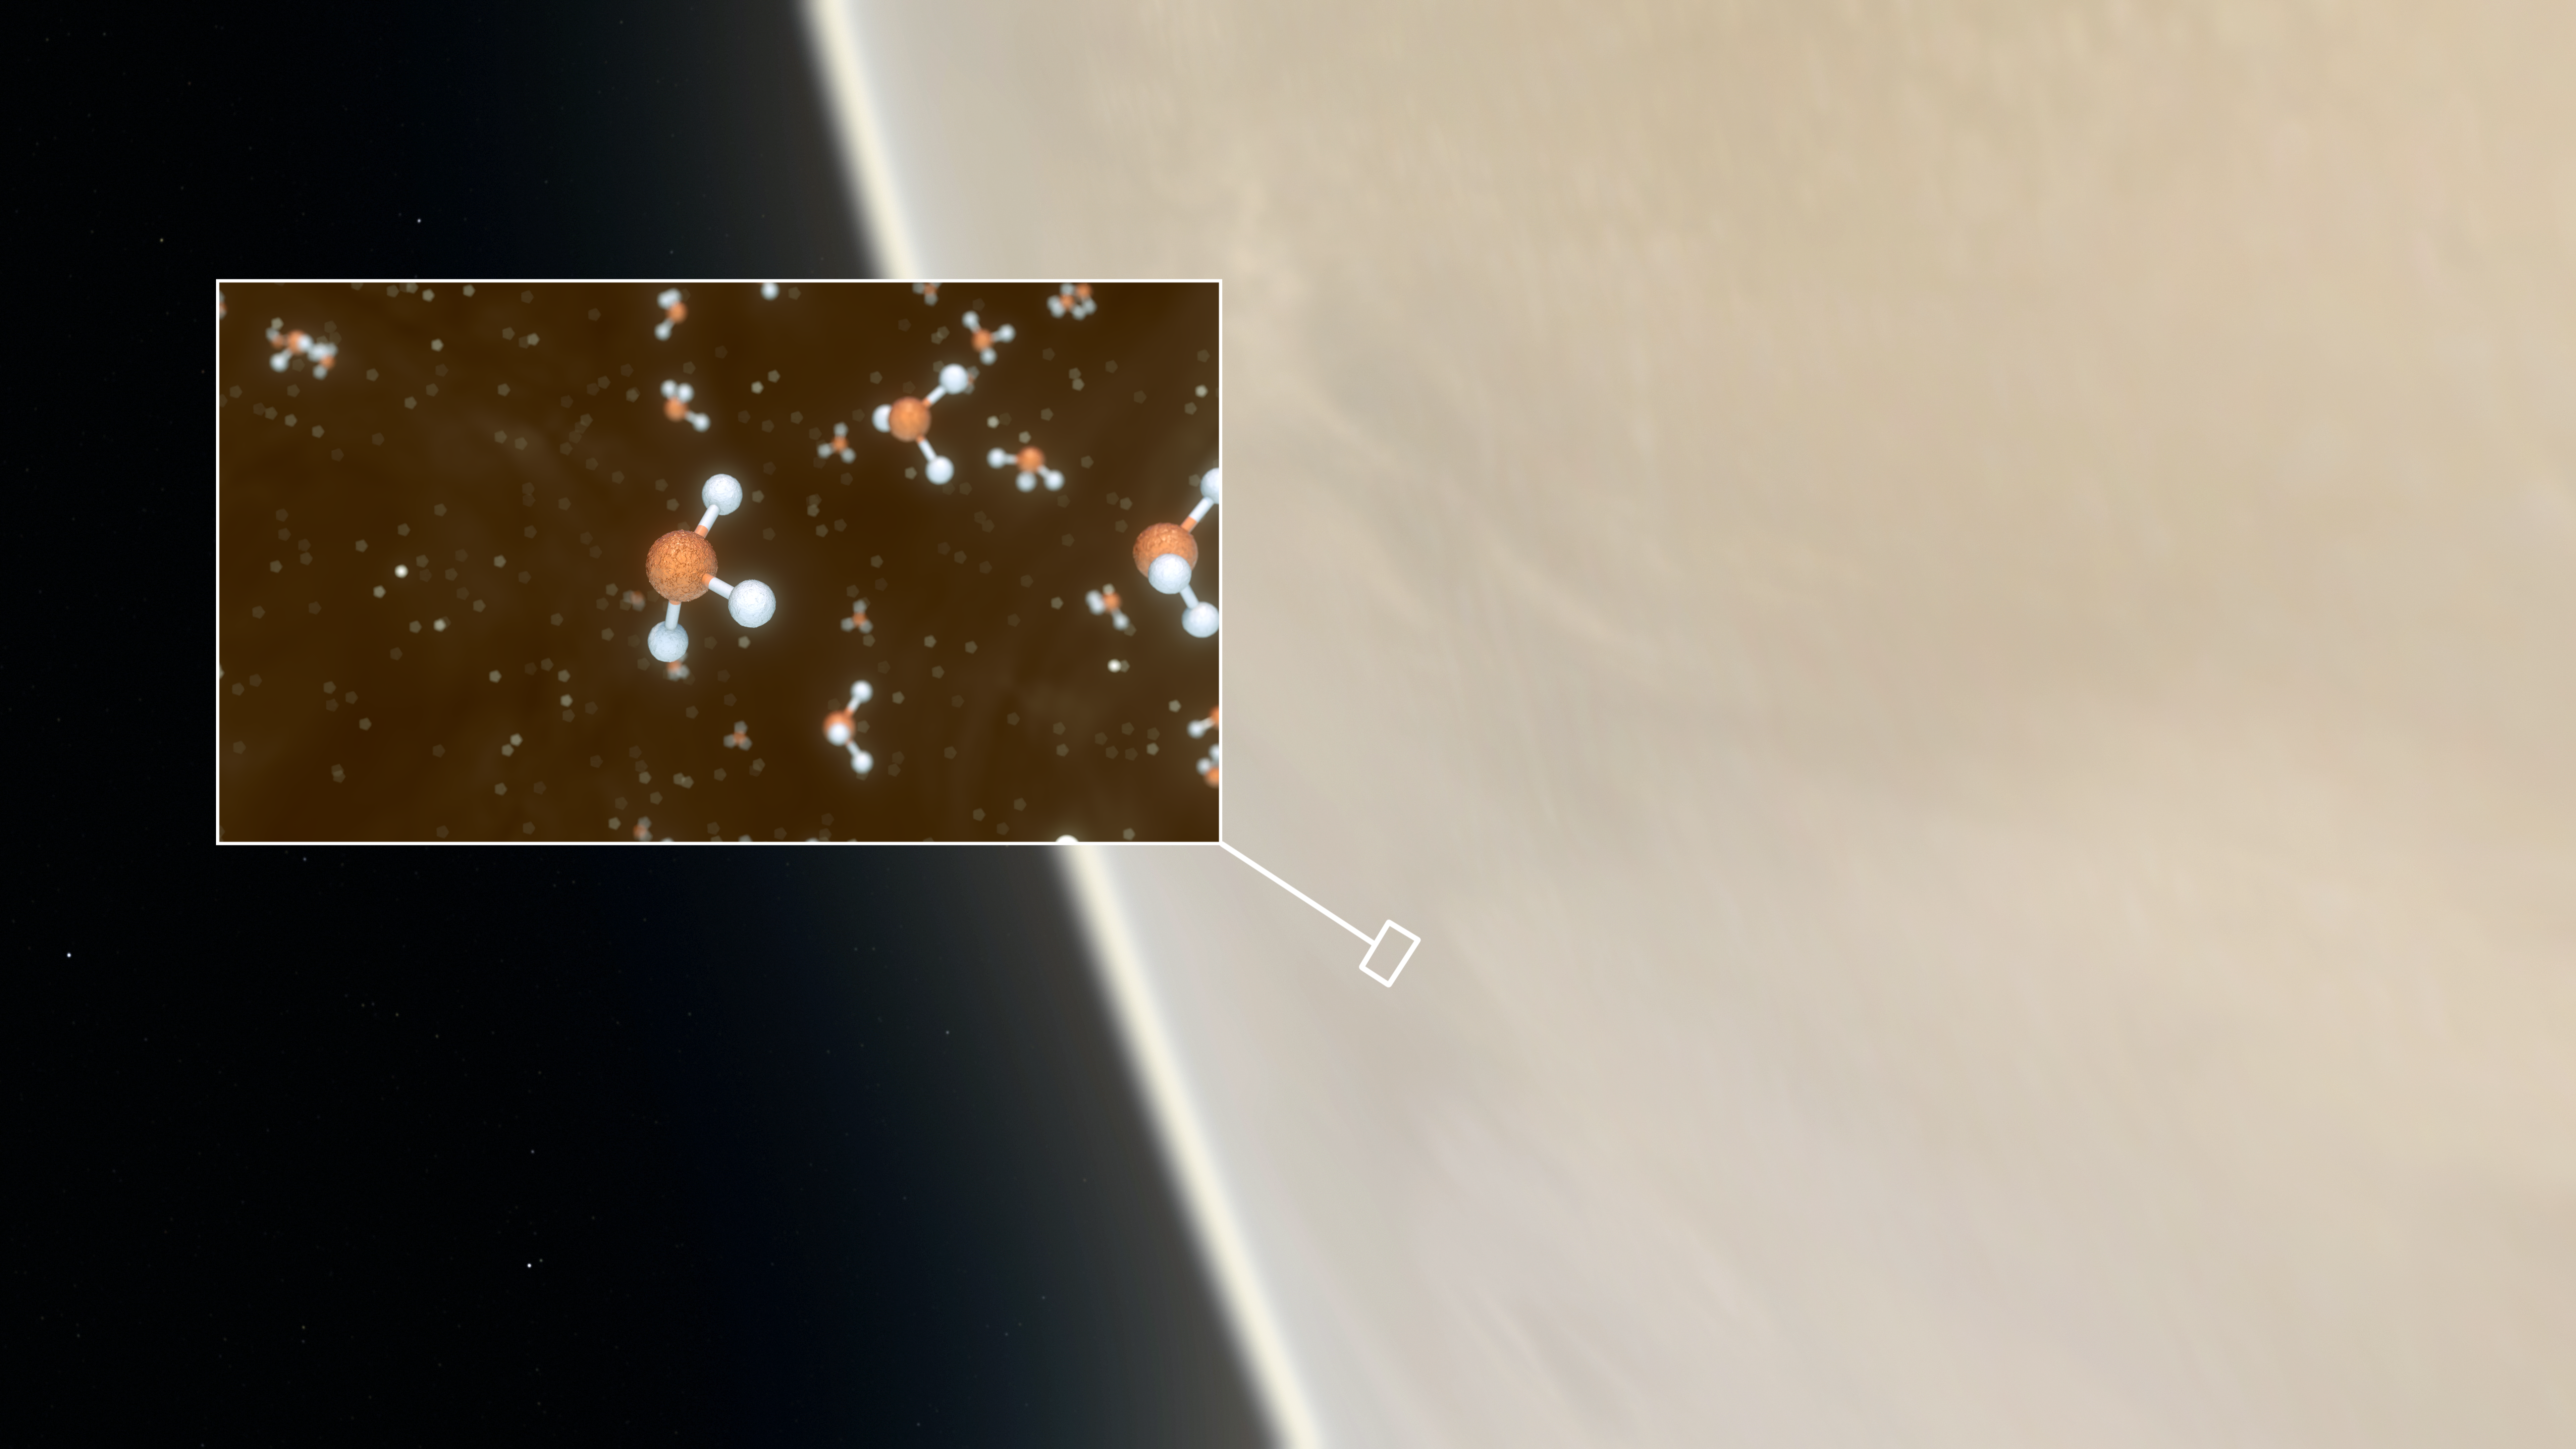

Phosphine detected in Venus's atmosphere

This artistic impression depicts our Solar System neighbour Venus, where scientists have confirmed the detection of phosphine molecules, a representation of which is shown in the inset. The molecules were detected in the Venusian high clouds in data from the James Clerk Maxwell Telescope and the Atacama Large Millimeter/submillimeter Array, in which ESO is a partner.

Astronomers have speculated for decades that life could exist in Venus’s high clouds. The detection of phosphine could point to such extra-terrestrial “aerial” life.

Credit: ESO/M. Kornmesser/L. Calçada & NASA/JPL/Caltech